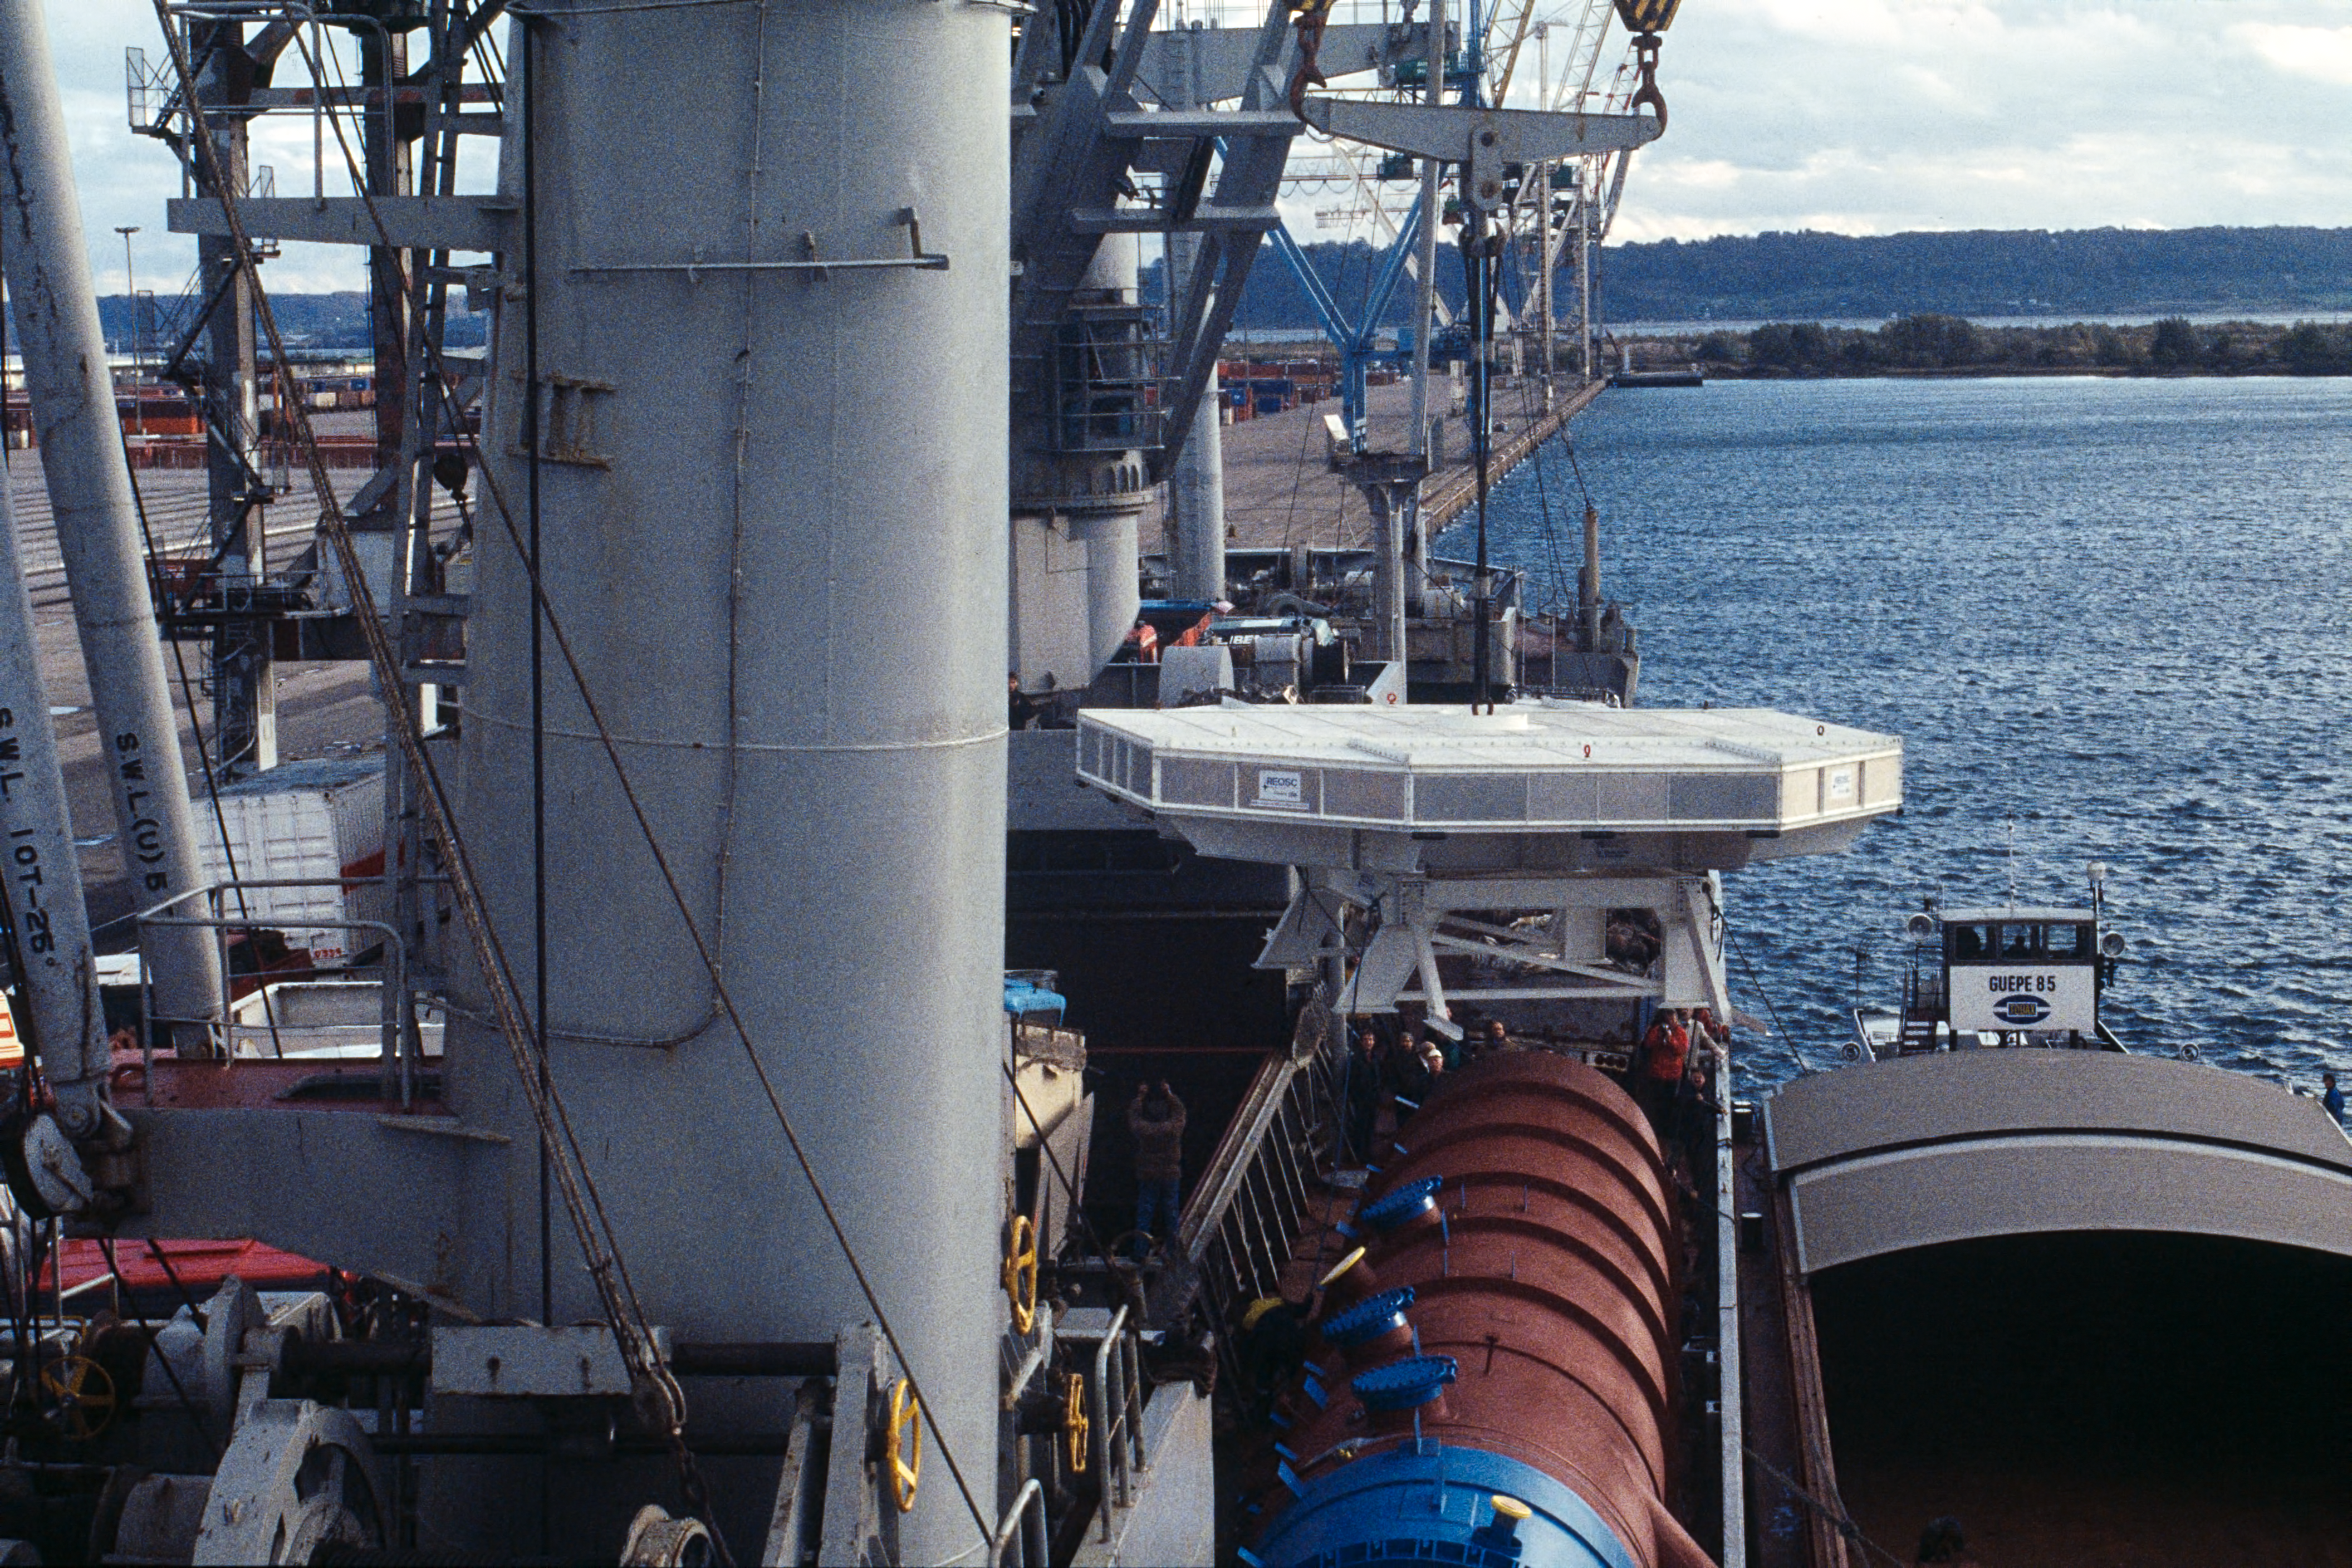

VLT mirror shipped to Chile

This image shows one of the 8.2-metre VLT primary mirrors being loaded onto a ship at the harbour of Le Havre in France, in October 1997, en route to Chile.

Credit: ESO